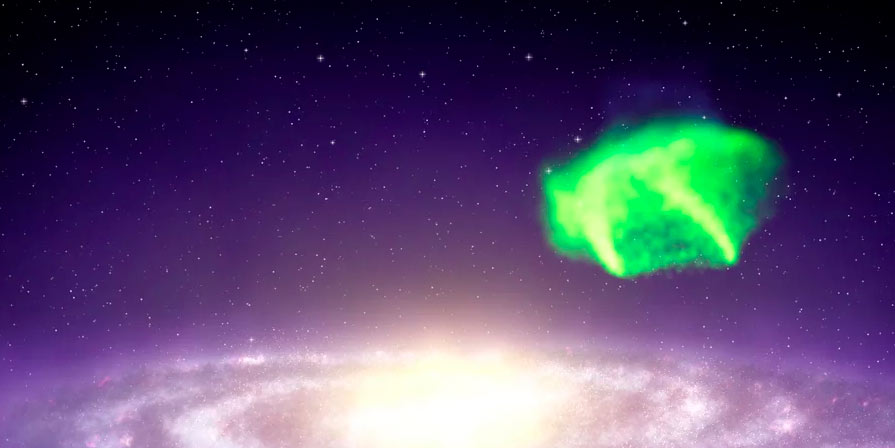

Animation of Complex A Crashing into Milky Way’s Halo

Animation of the giant gas cloud Complex A collapsing into the halo of the Milky Way Galaxy.

Credit: Alexandra Angelich (NRAO/AUI/NSF). Music by Mark Mercury.